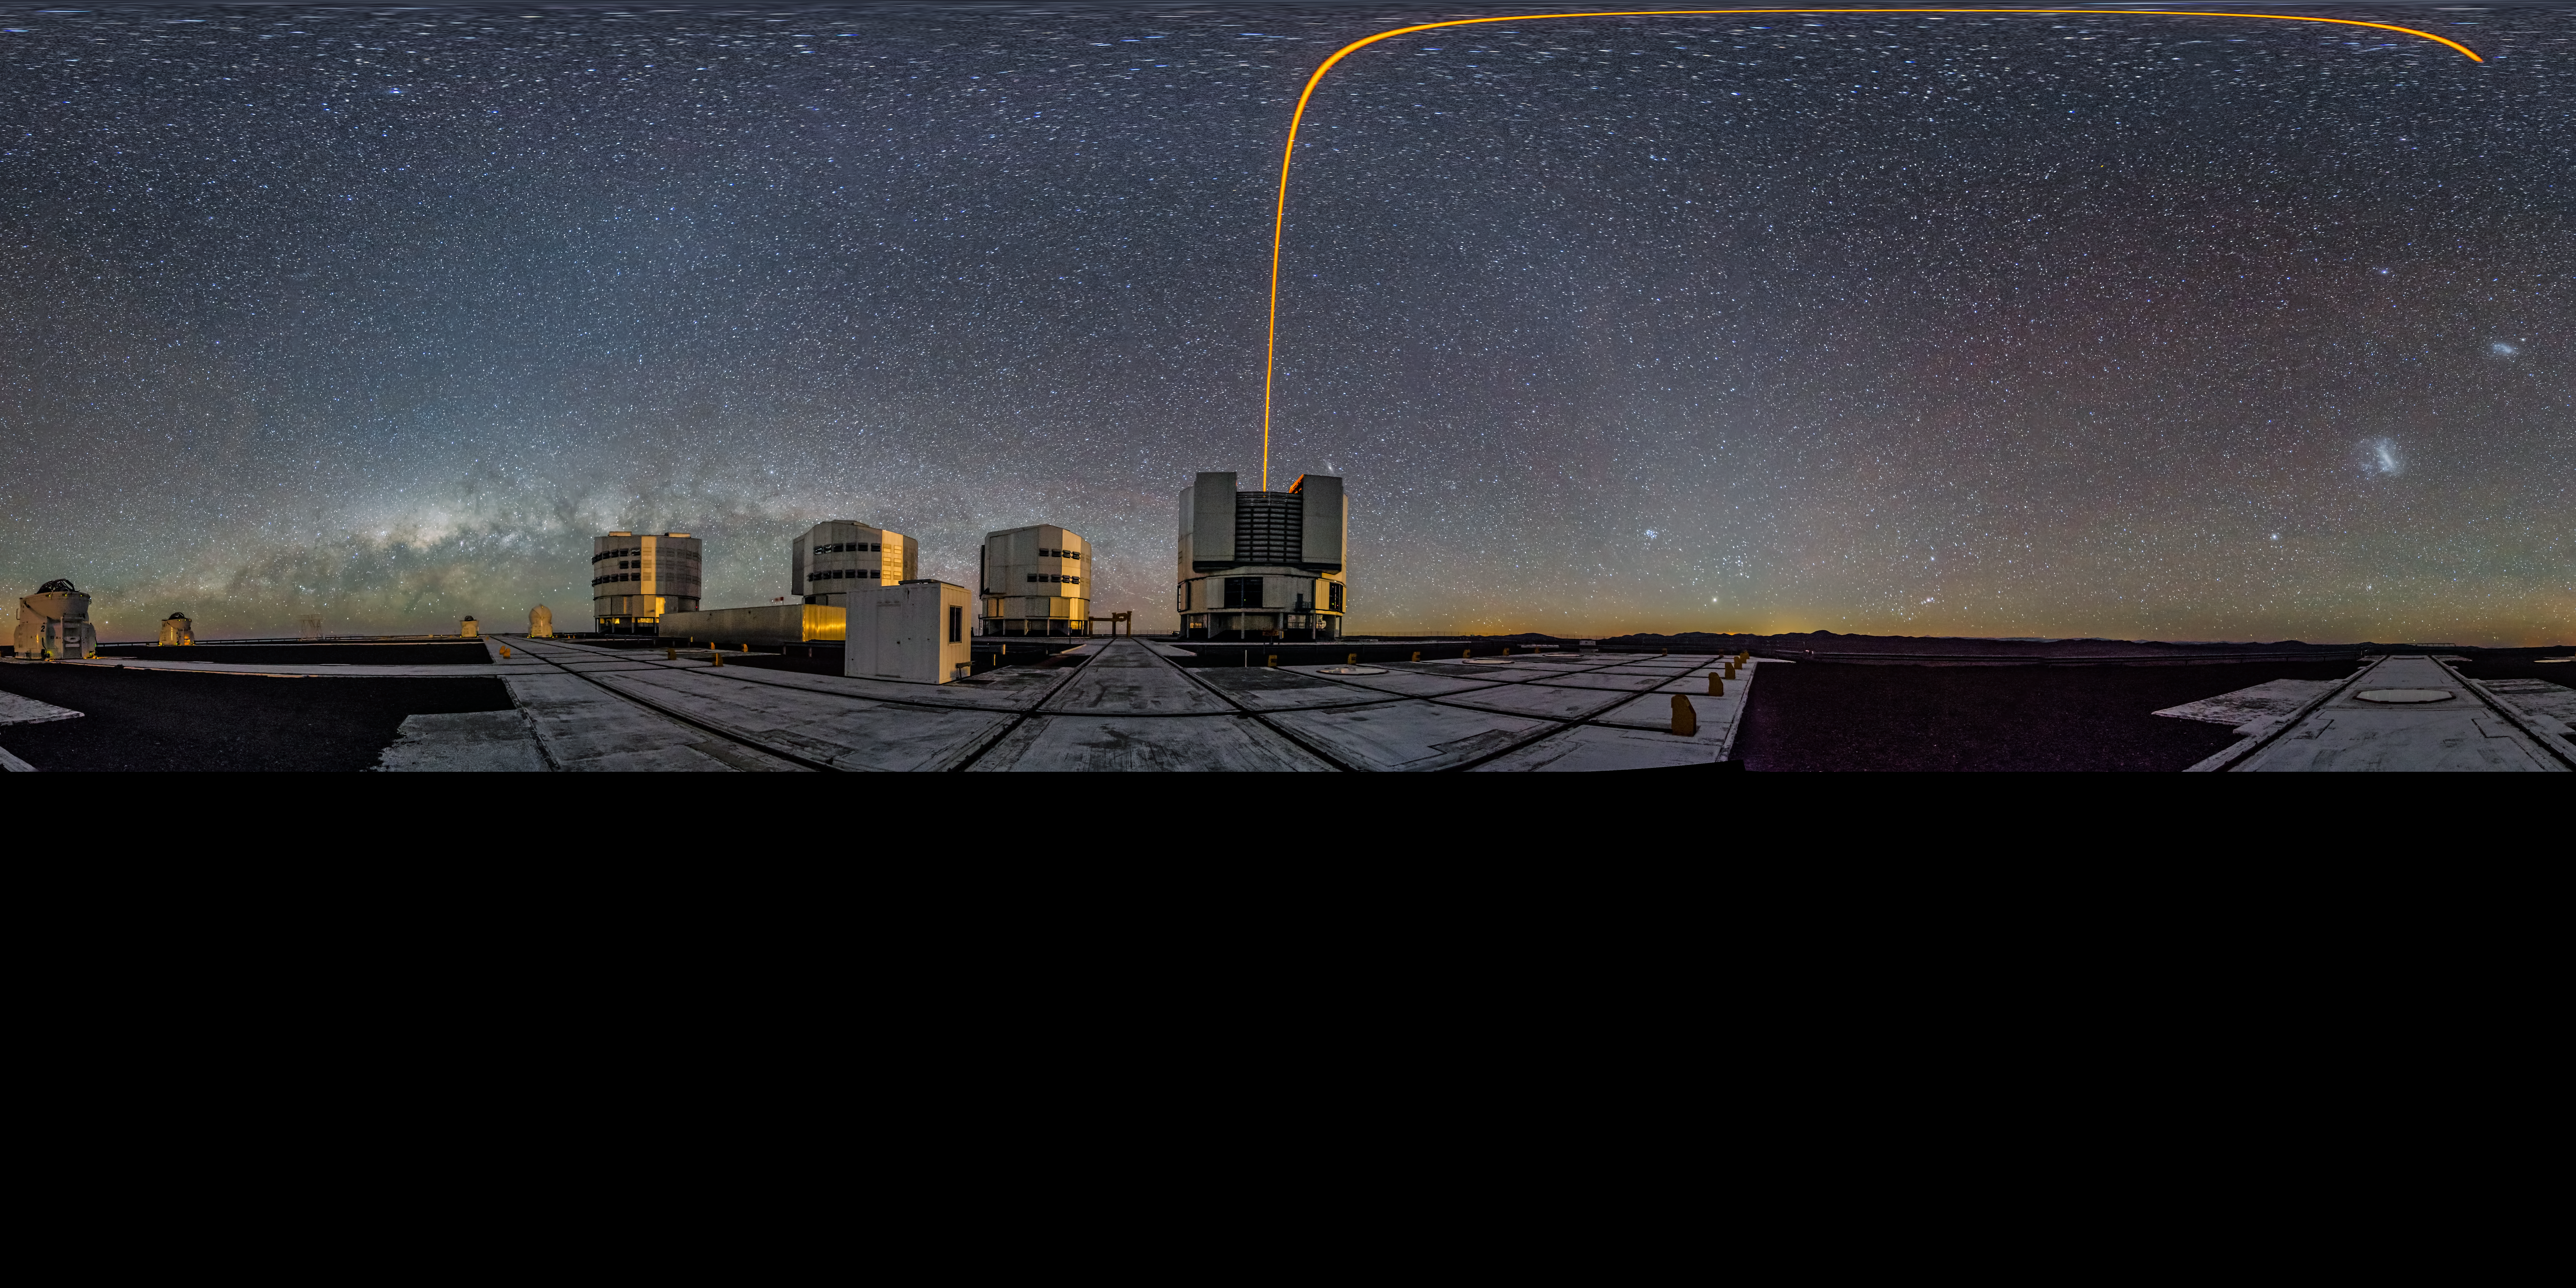

PARLA laser at the VLT

Image showing a 360 degree panorama of the VLT. See the laser guide star curve at the top - a distortion created by the panorama effect.

Credit: ESO/G. Brammer